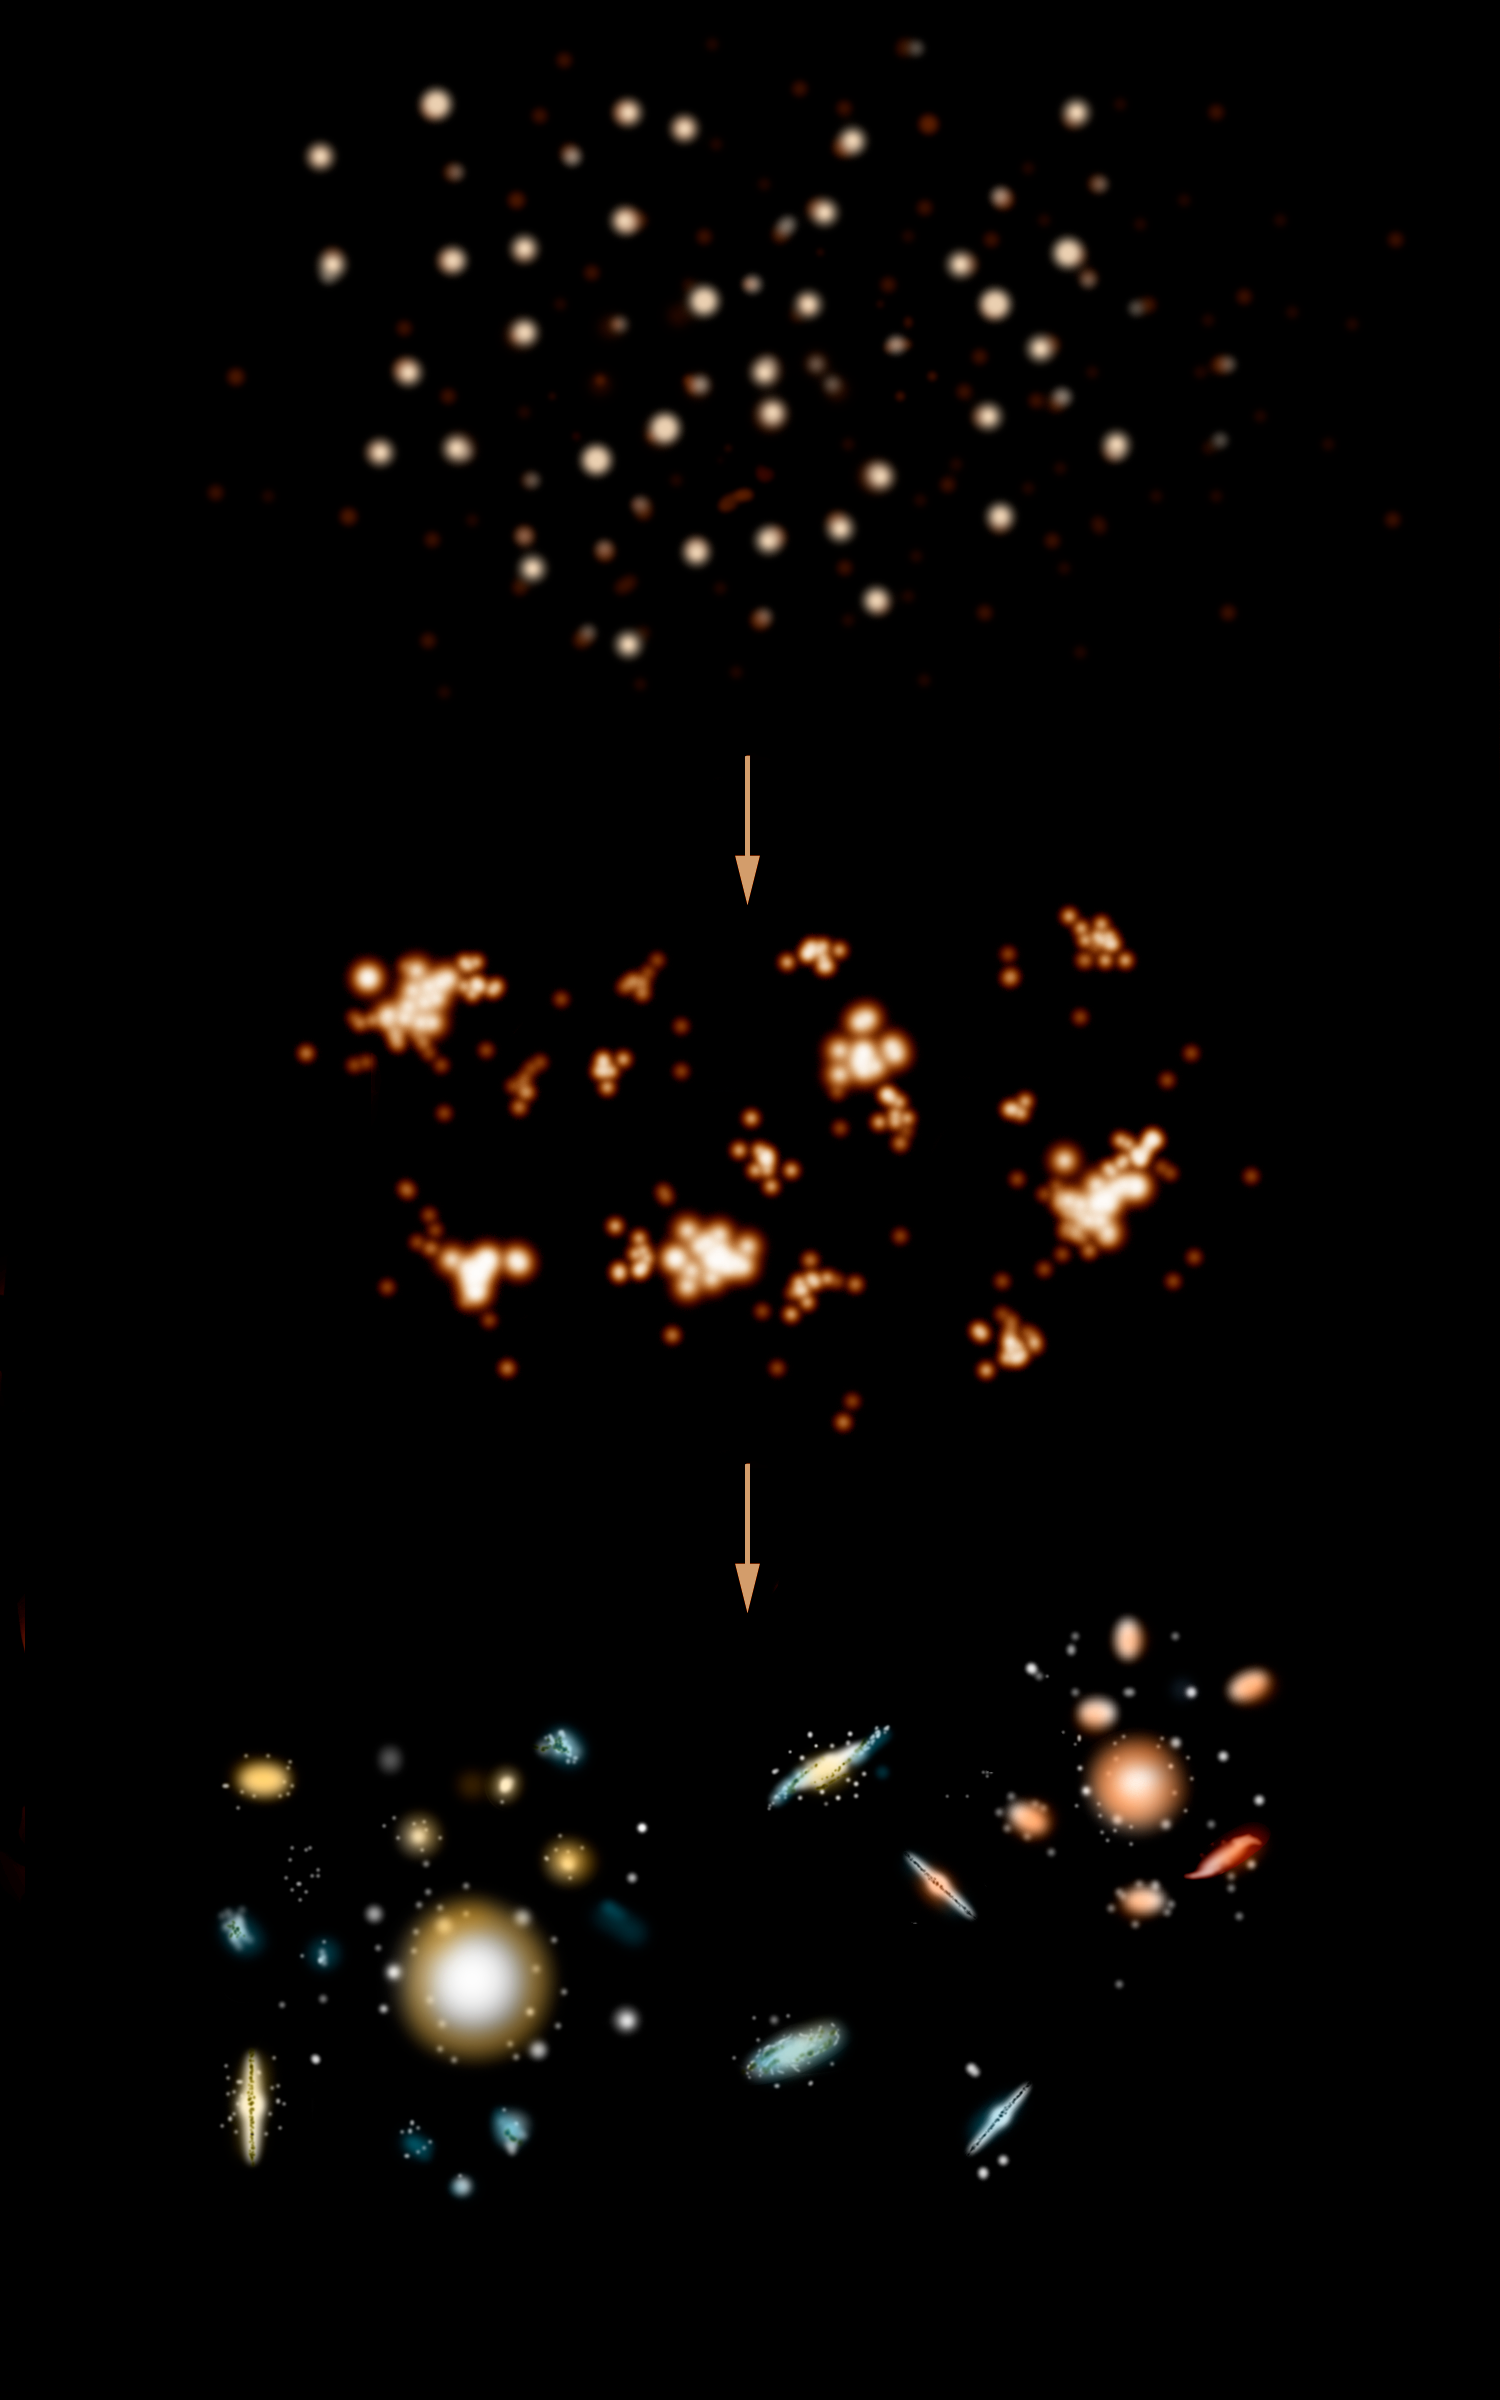

The Hierarchical Theory

Arguably, the most widely accepted theory of galactic formation says that galaxies formed from “collisions” of smaller structures, which then evolved over the past 8-11 billion years into the galaxies we see today. This is called the “Hierarchical Theory”. The Gemini Deep Deep Survey brings into question key predictions of the Hierarchical Theory.

Credit: Gemini Observatory/NSF/AURA/J. Lomberg